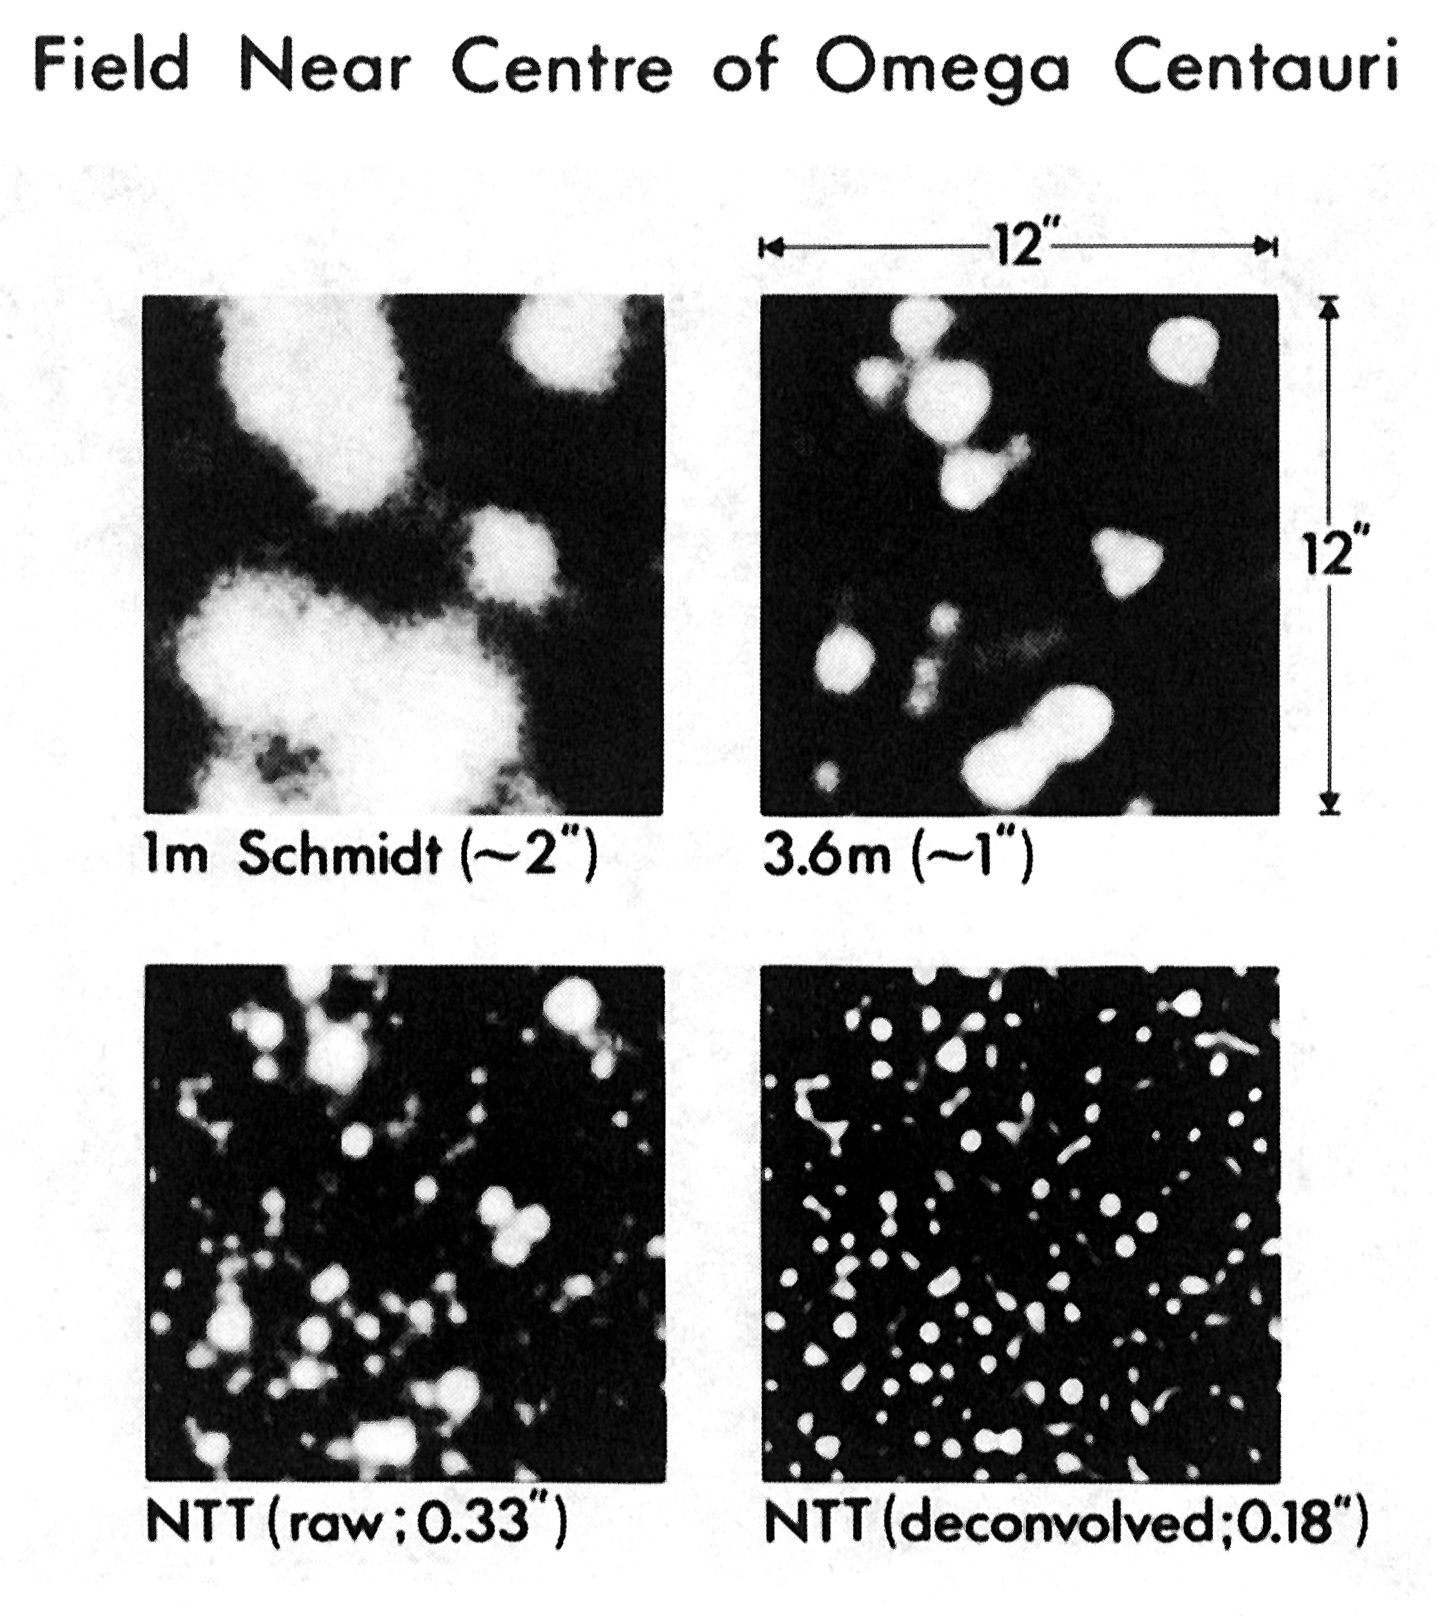

The importance of high resolution

These four images illustrate the importance of improving the resolution of astronomical images. They also demonstrate the great potential of the ESO New Technology Telescope (NTT), in terms of finer detail and fainter limiting magnitude. The field shown is near the centre of the bright southern globular cluster Centauri. It measures arcseconds square and covers about 1/16 of the area of the CCD frame, shown on photo (C); it is also indicated on photo (A).

Credit: ESO